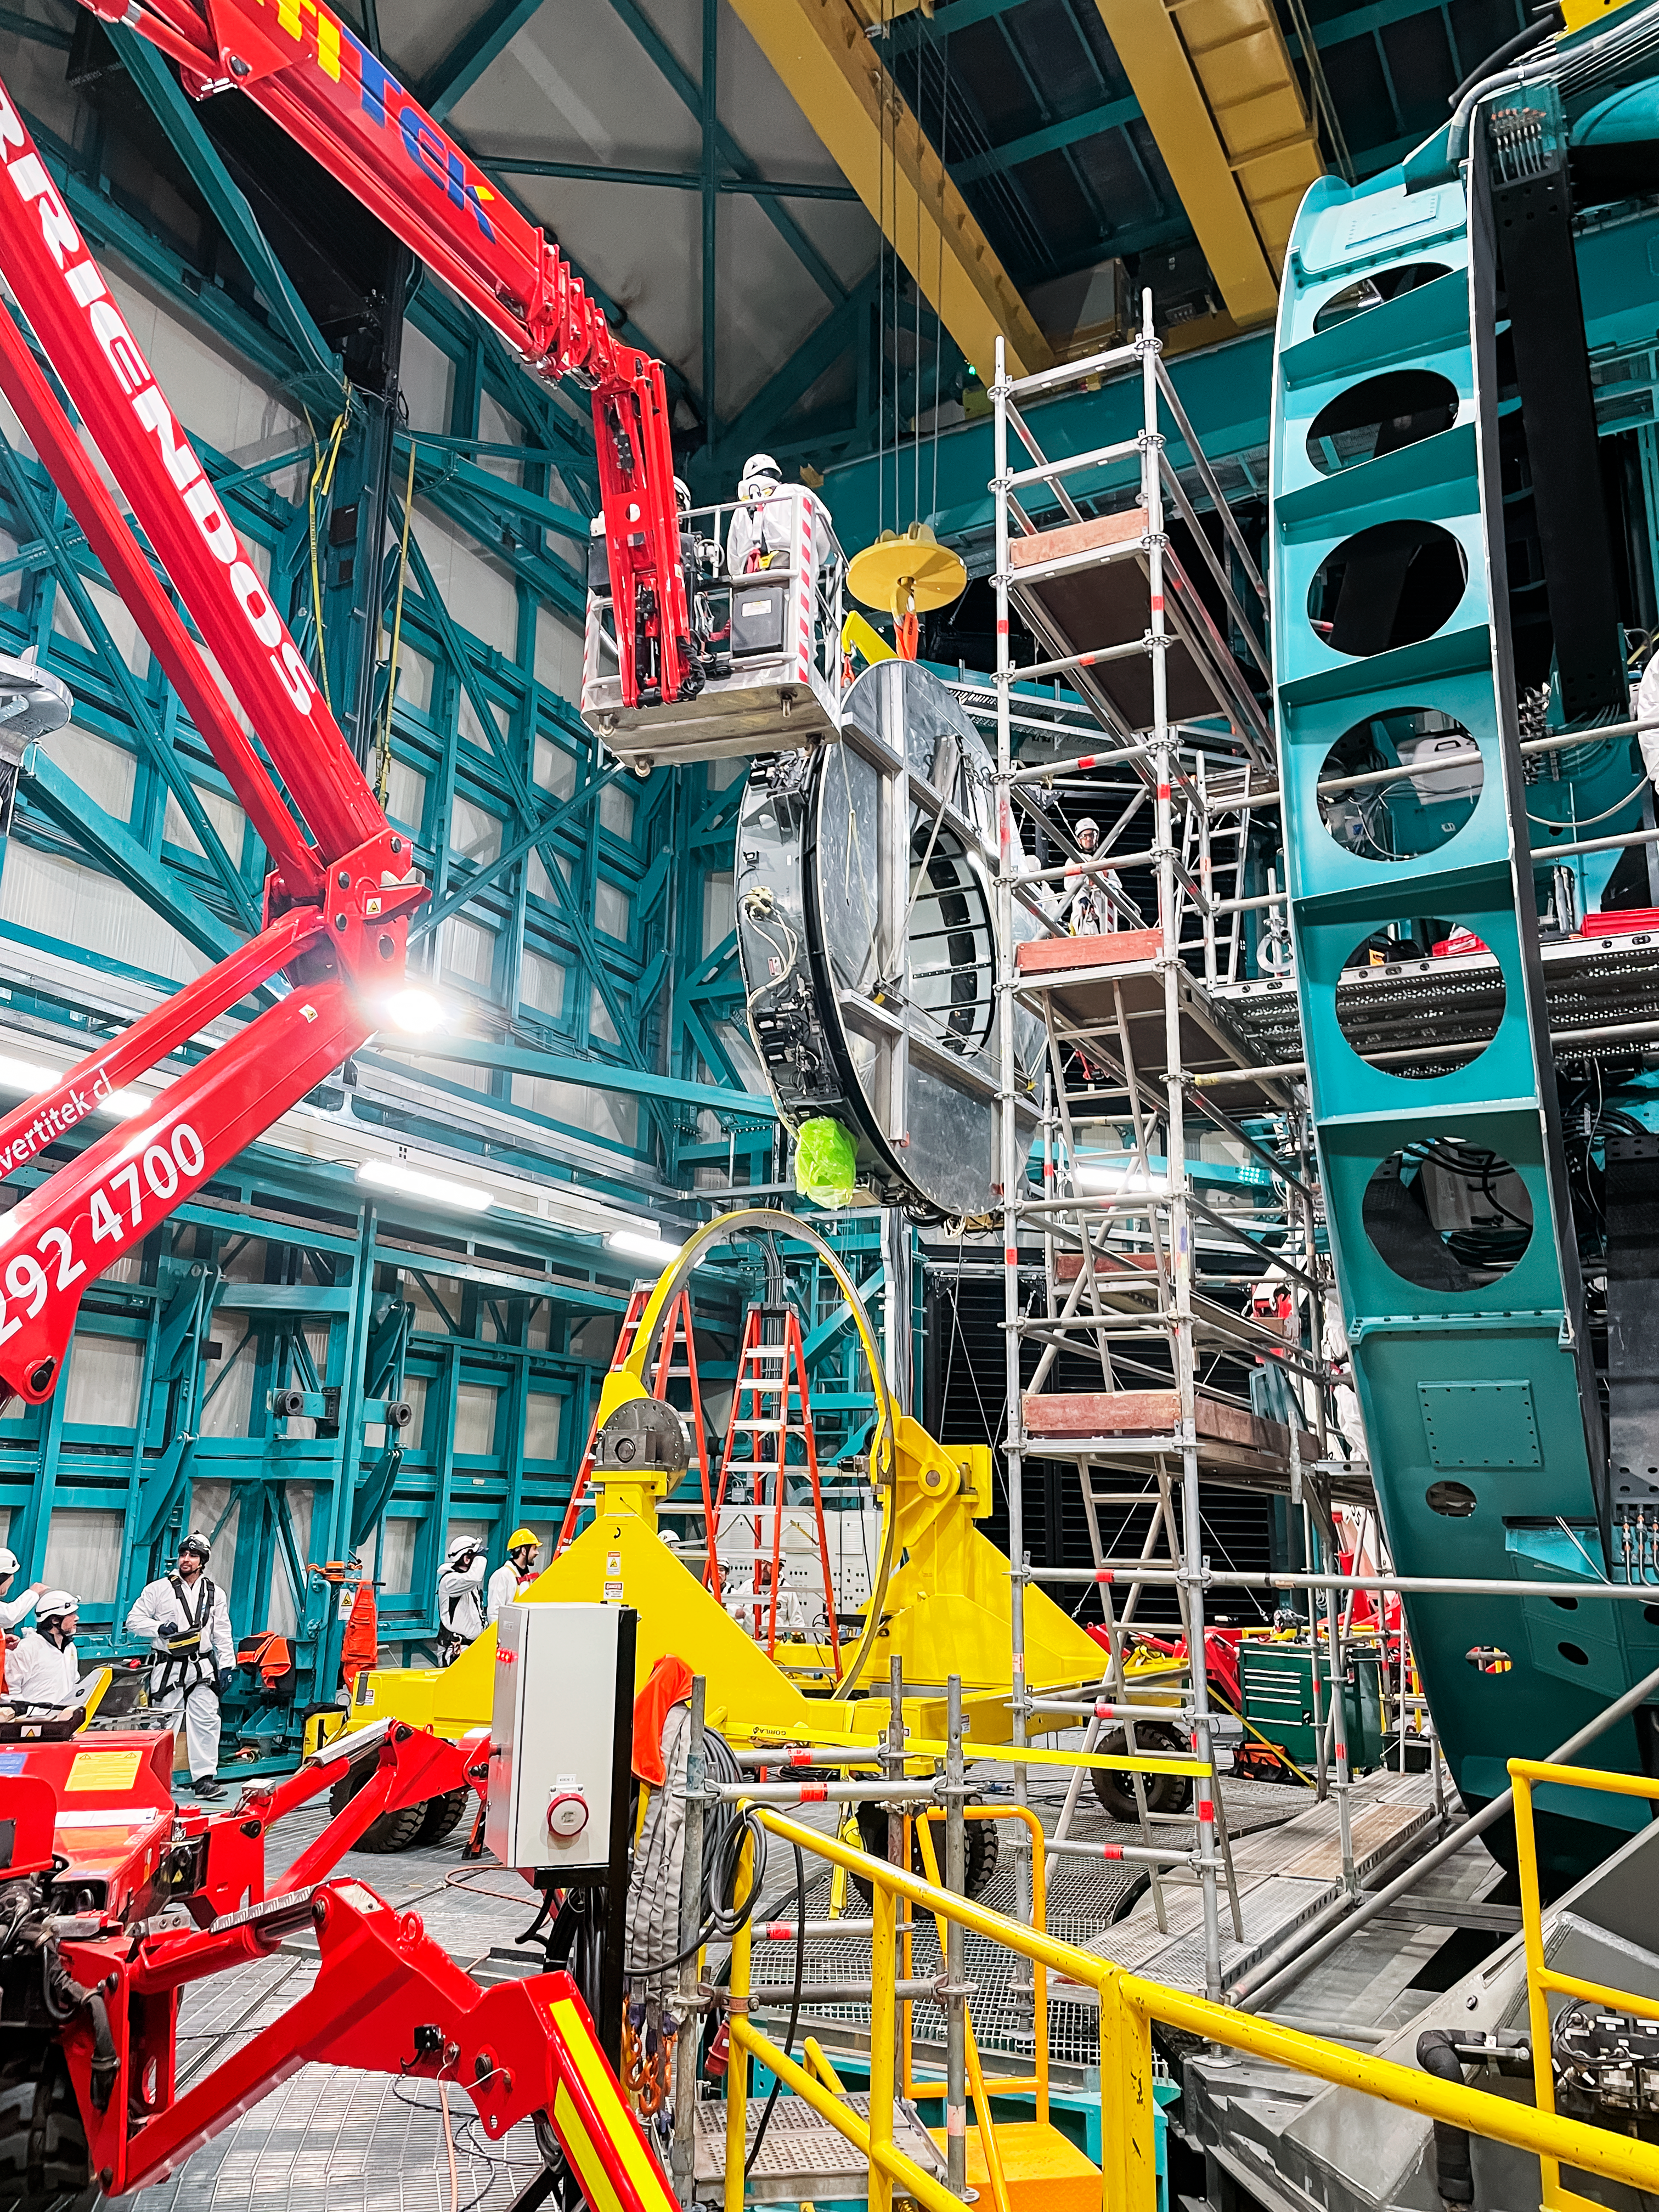

Rubin Observatory's secondary mirror is installed onto the telescope

On July 24, 2024, Vera C. Rubin Observatory's 3.5-meter secondary mirror was installed onto the Simonyi Survey Telescope. The installation was successfully completed after installing the mirror onto its support cell and moving the combined structure from Rubin's maintenance floor up to the dome level via the heavy-load platform lift. The secondary mirror is the first piece of glass to be installed into its final position on the telescope.

Credit: RubinObs/NOIRLab/SLAC/NSF/DOE/AURA/S. MacBride